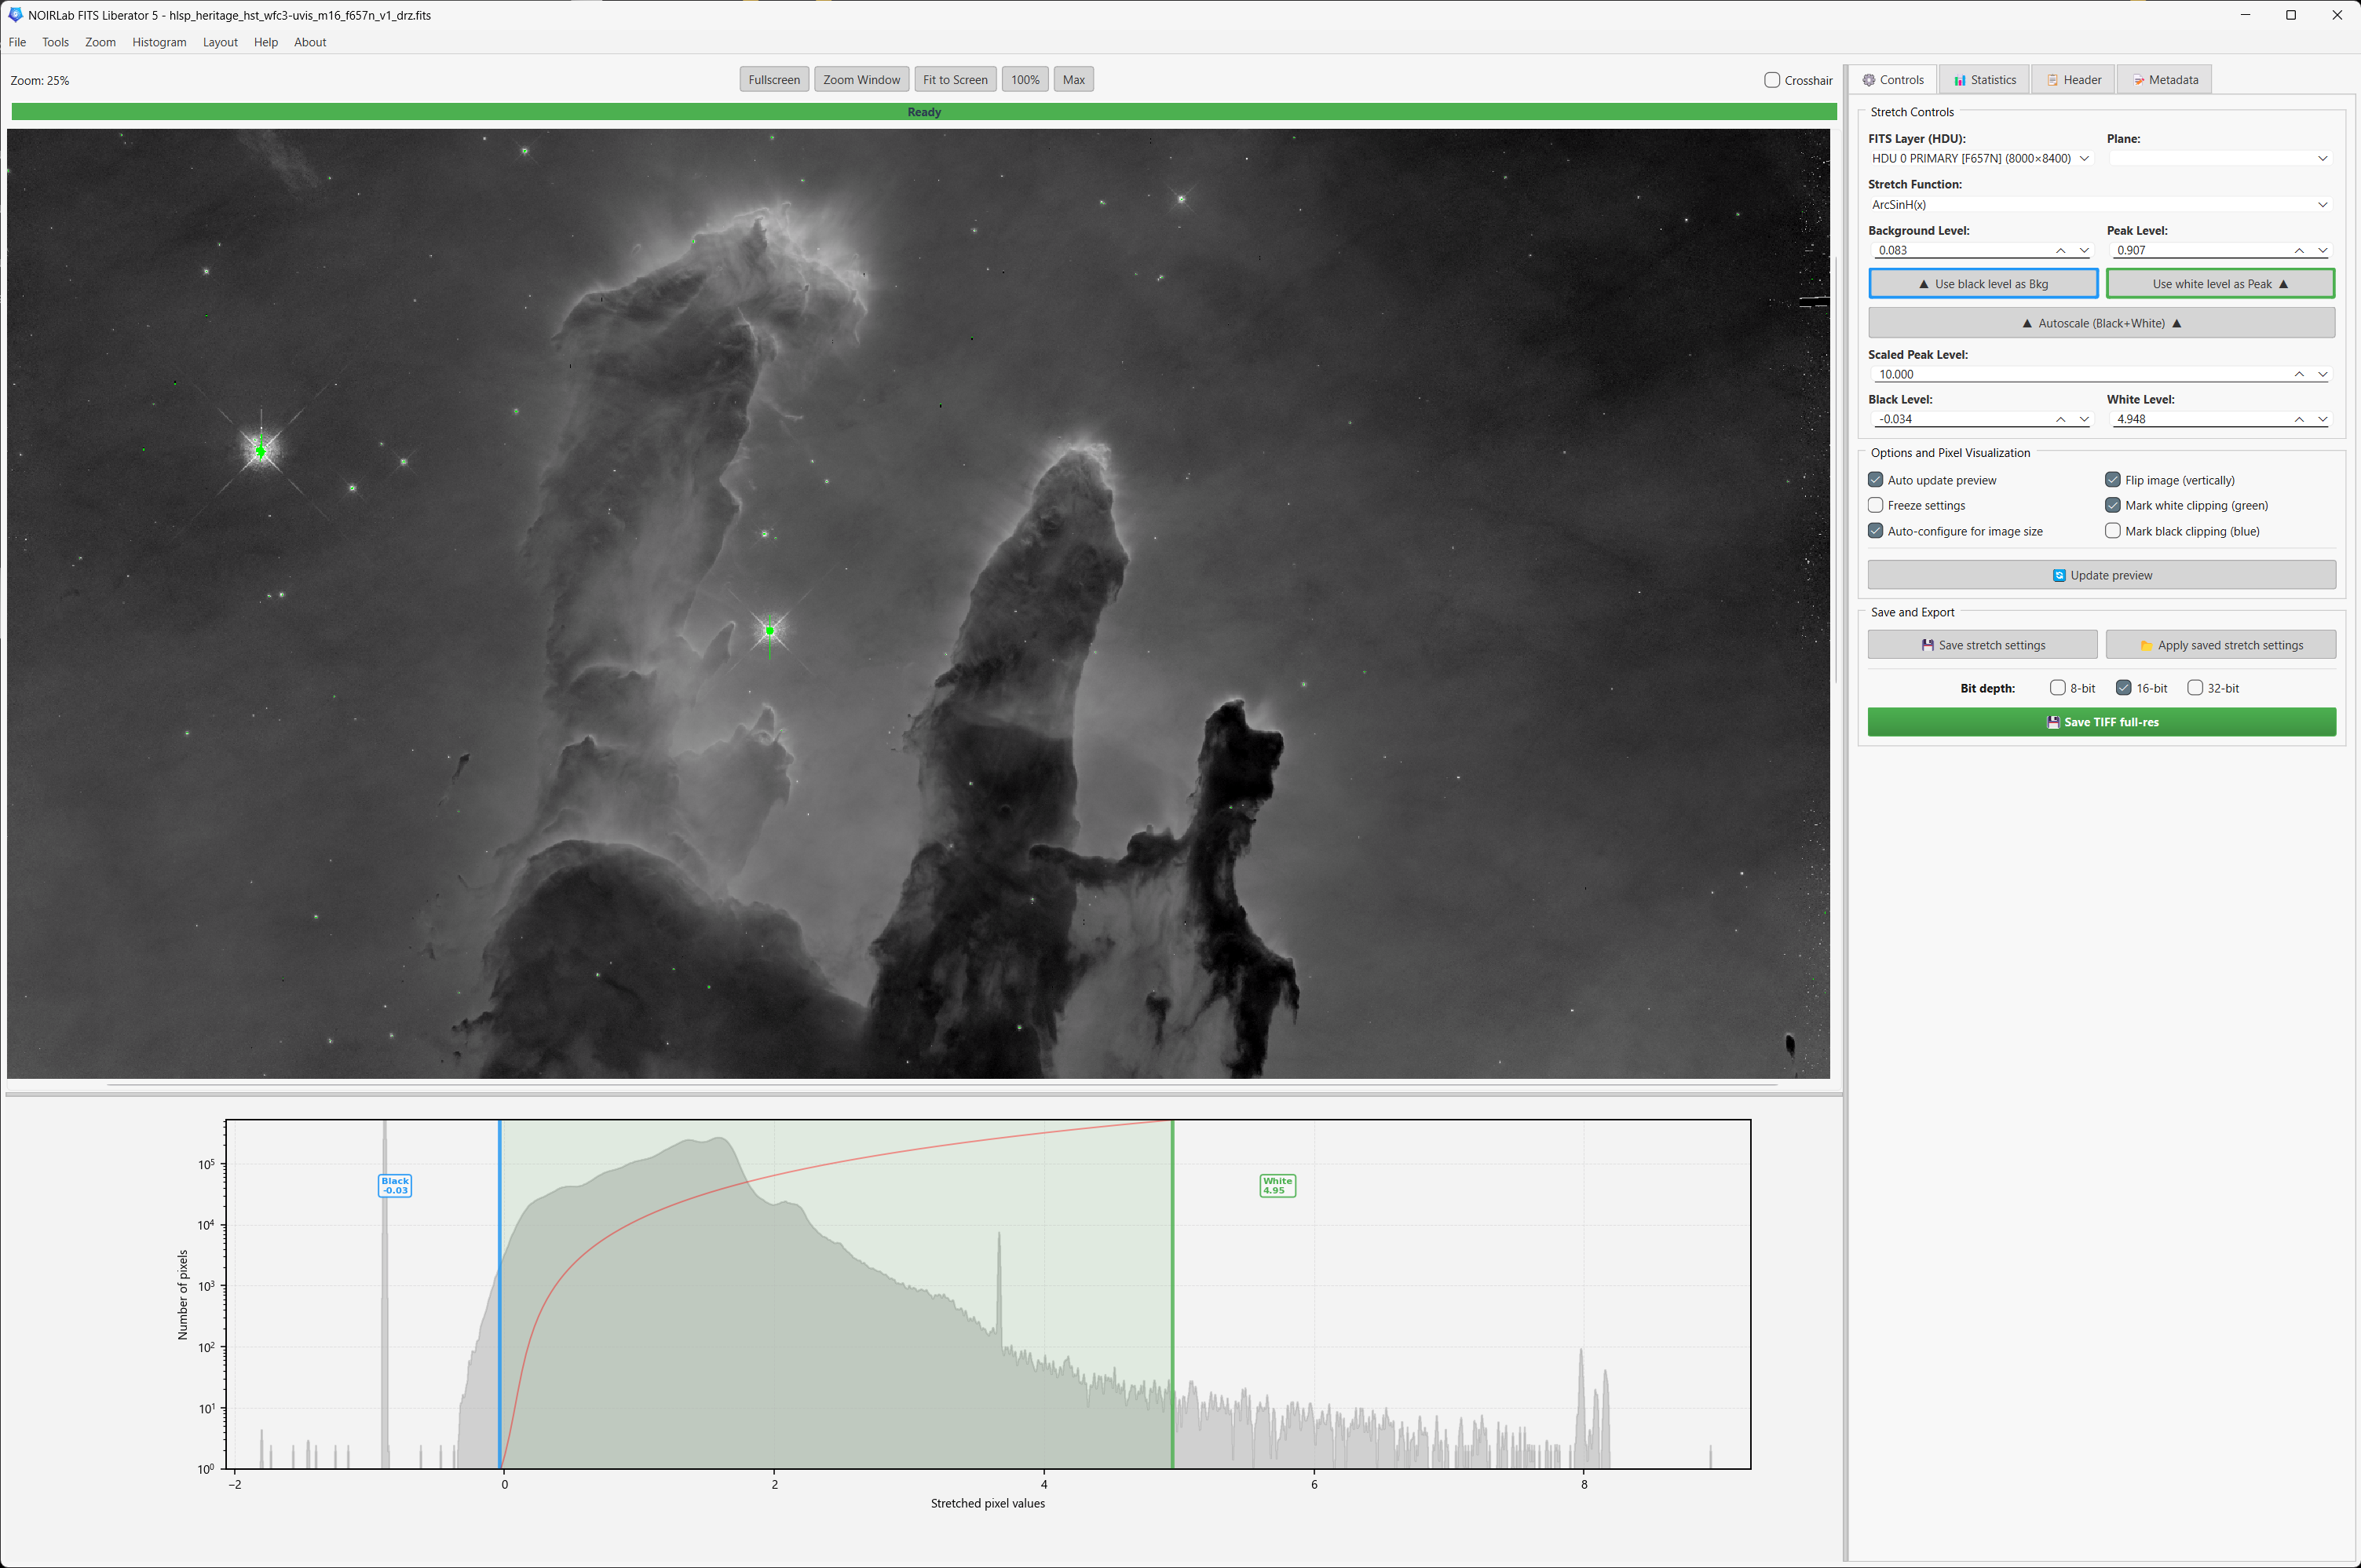

FITS Liberator 5

A screenshot of the NOIRLab FITS Liberator 5 user interface with an image of the Pillars of Creation, a feature of the larger Eagle Nebula (M16).

See the release for more information.

Credit: NOIRLab/NSF/AURA